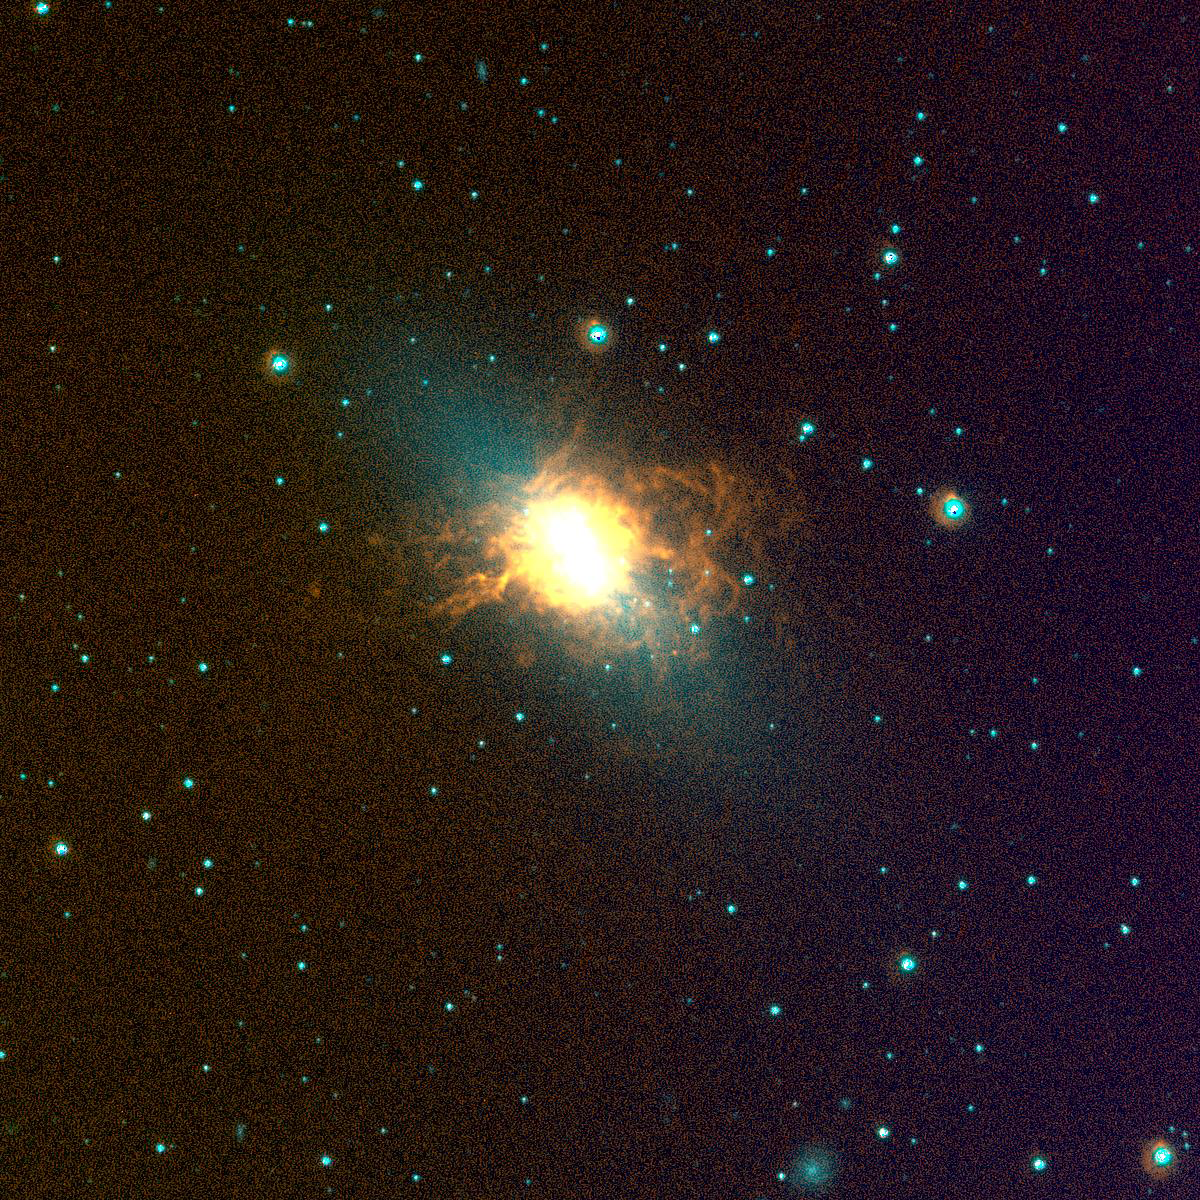

NGC 5253, SINGG Survey

Gas-rich galaxies display a wide range of structures and properties, but one thing they all seem to have are some newly formed stars. Images from the Survey for Ionization in Neutral Gas Galaxies (SINGG), an NOAO Survey Program (obtained with the CTIO 1.5m telescope), are designed to highlight areas of star formation in gas rich galaxies. Galaxies with intense star formation and low mass are most able to eject their gas in a galactic wind. This Blue Compact Dwarf (BCD) galaxy has a very strong outflow resulting in a spectacular display of galactic wind. The image is displayed so that stars have a cyan-blue appearance, while ionized hydrogen (H-alpha) emission appears orange-red to yellow. The H-alpha emission marks where the gas in the galaxies has been stripped of electrons, and is now recombining. It takes very hot O stars to ionize the gas; these stars have very short lifetimes (a few million years). As a result, red tones in these images typically mark the location of newly formed hot stars. Gerhardt Meurer of The Johns Hopkins University, Baltimore, MD, is the principal investigator for SINGG. For more information, see: http://sungg.pha.jhu.edu/

Credit: The SINGG Survey Team and NOIRLab/NSF/AURA/